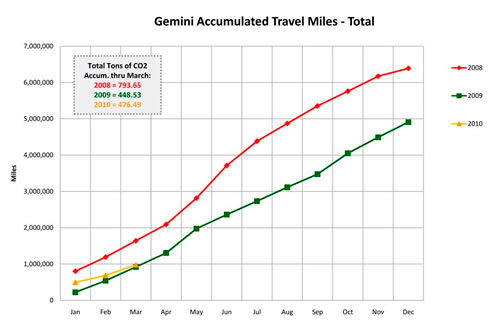

Minimizing Gemini’s Environmental Impact

Gemini's downward trend in total travel miles by staff from 2008 until March 2010. Between 2008 and 2009 Gemini realized a total reduction of about 23% in total air travel miles.

Credit: International Gemini Observatory/NOIRLab/NSF/AURA